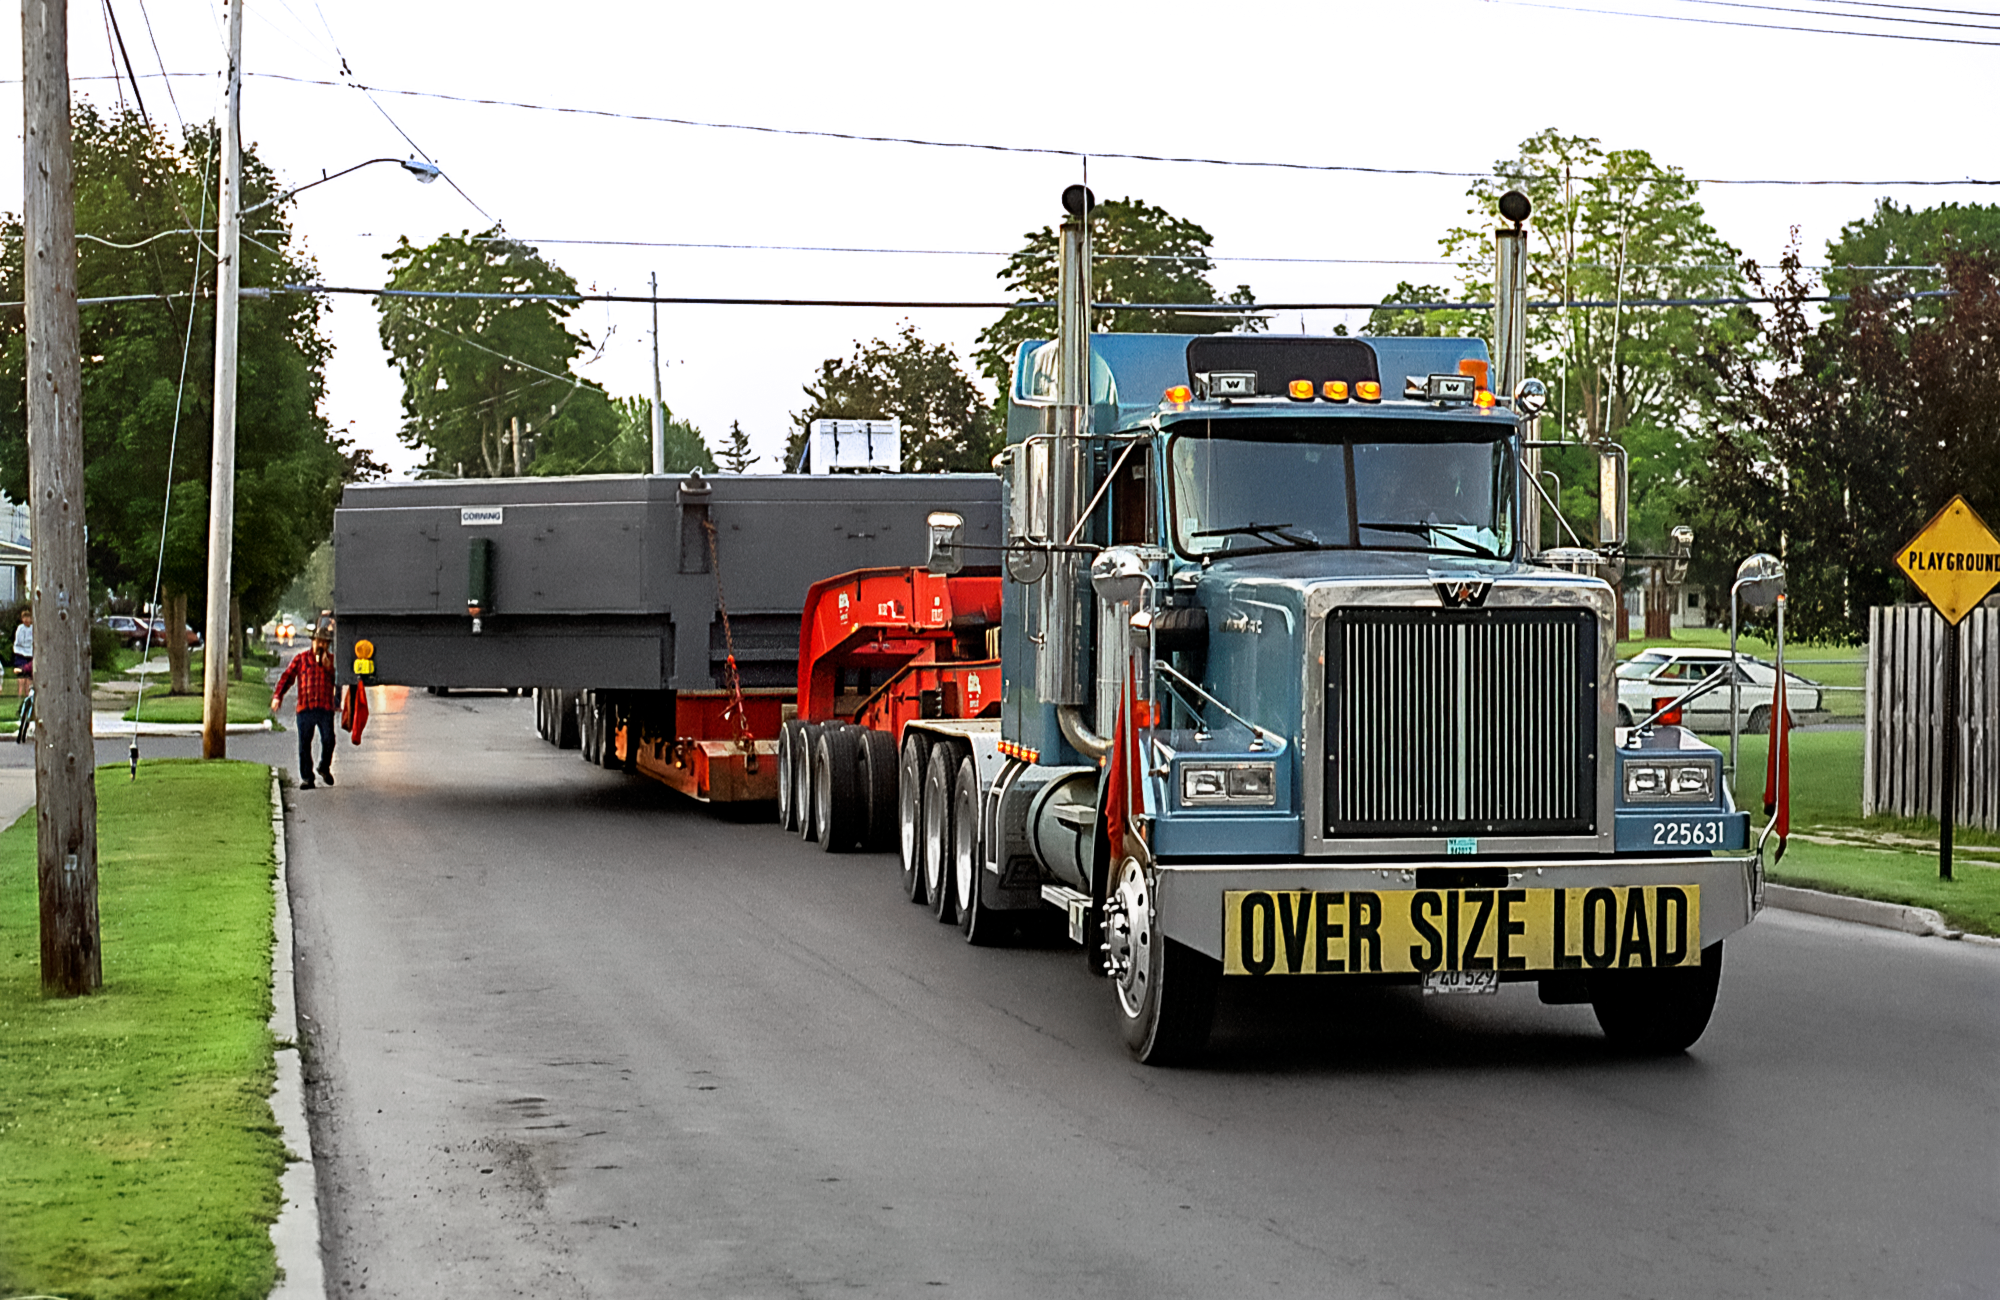

The Gemini Mirror on a Truck

A gigantic mirror meant for one of the twin telescopes in the International Gemini Observatory is being transported from the Corning factory in Canton, New York. This image was captured in May 1997.

Credit: NOIRLab/NSF/AURA